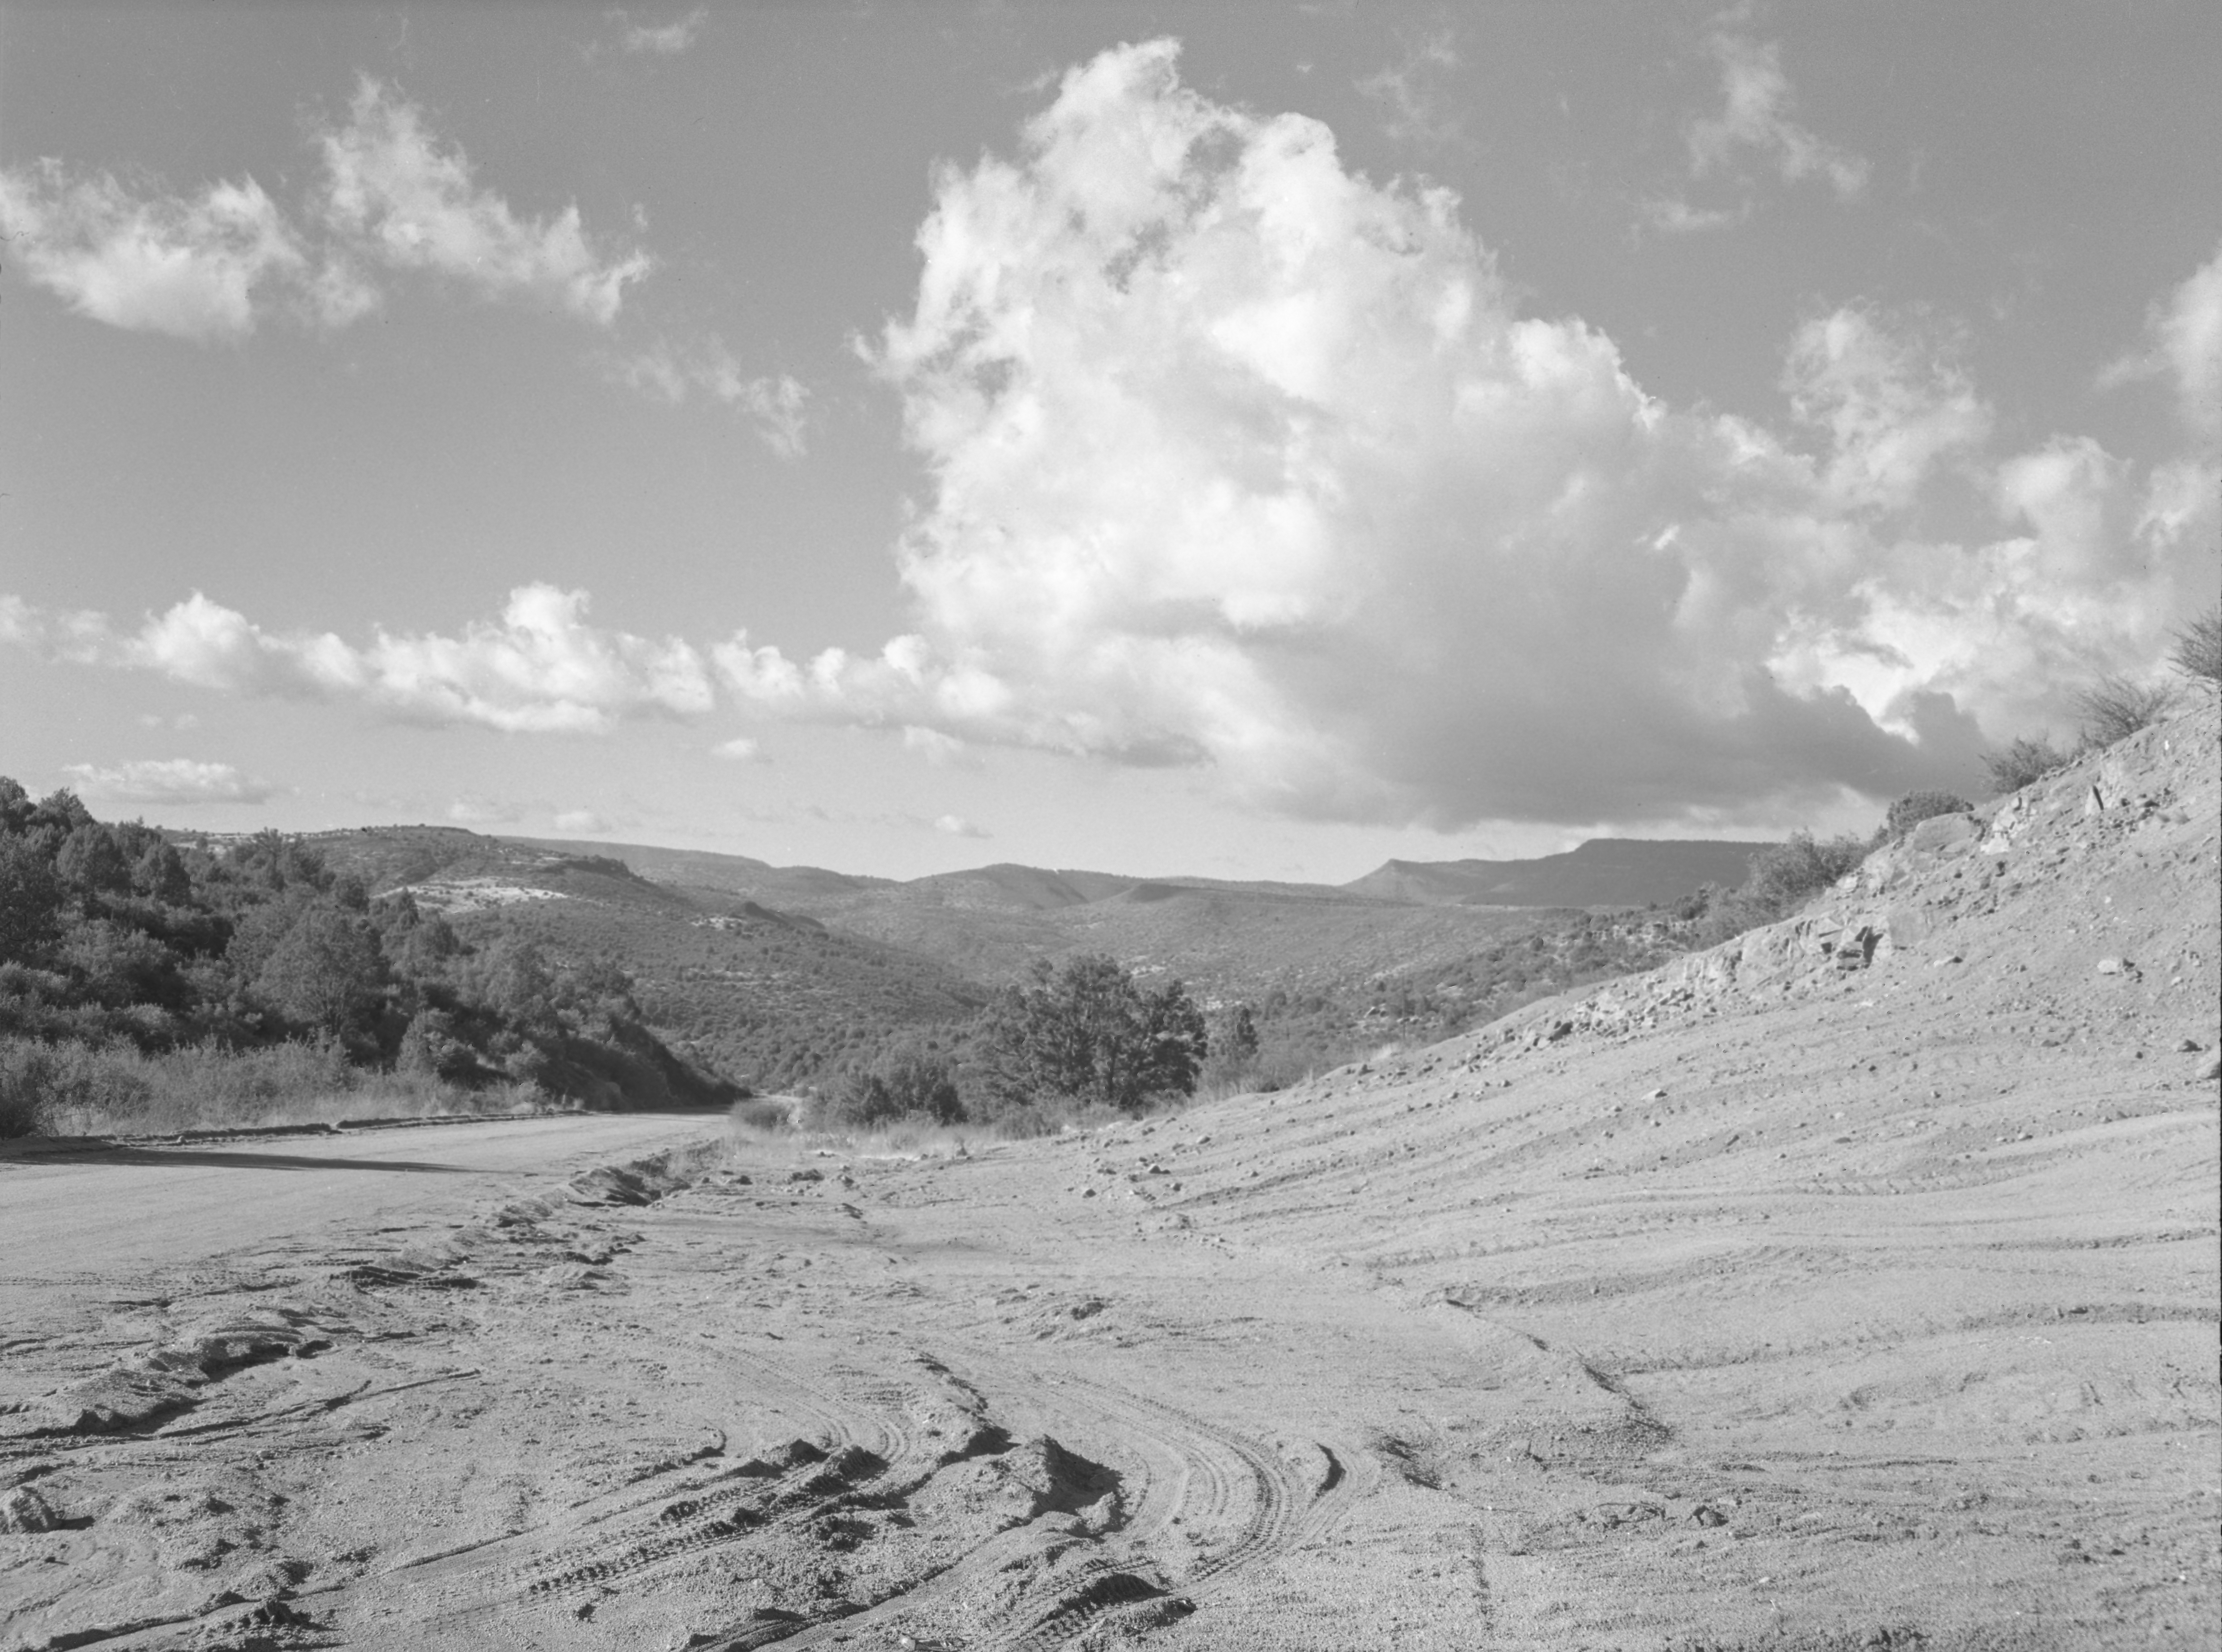

KPNO Site Survey, 1958

This image is stored at NOIRLab Headquarters in Tucson, Arizona. For the original negative of this image, see KPNO Negatives envelope 1-10. It was captured around 1958.

This image is from the site surveys done to find the optimal location for a ground-based observatory in the late 1950s. It was captured near Callahan Draw, E Verde River, near Payson, Arizona.

This image is part of NSF NOIRLab’s historical archives.

Credit: KPNO/NOIRLab/NSF/AURA